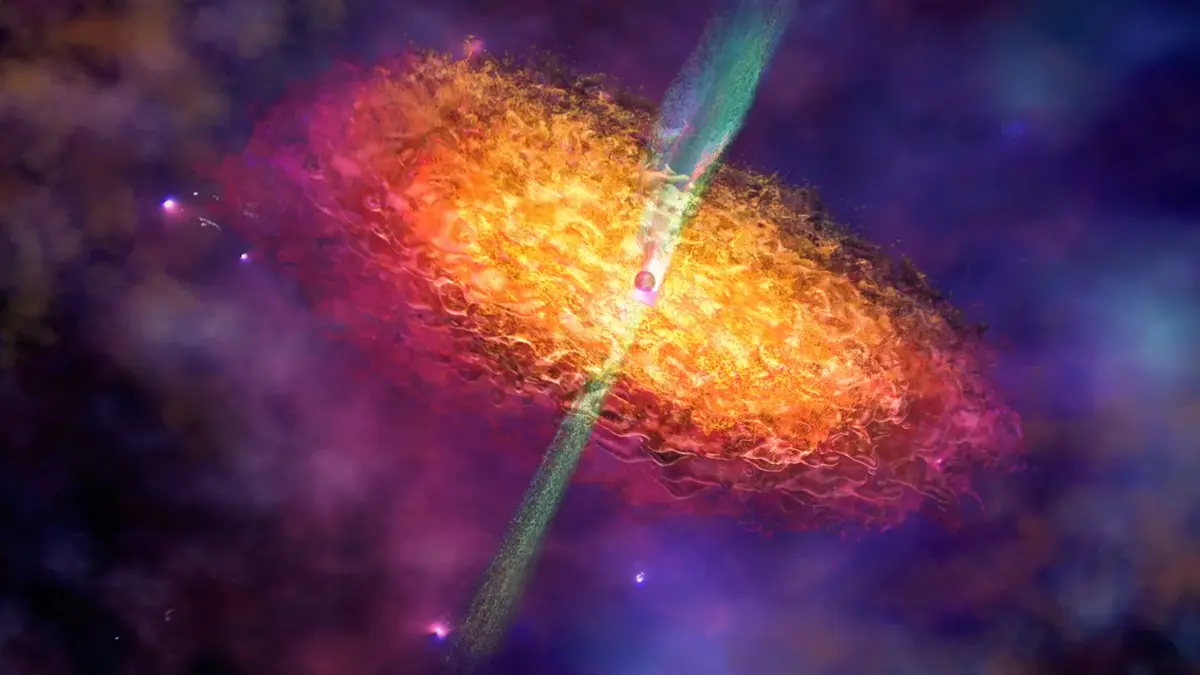

Artist’s Impression of a Black Hole Environment

This artist’s impression depicts the surroundings of a black hole, showing an accretion disc of superheated plasma and a relativistic jet.

Credit: Nicolle R. Fuller/NSF